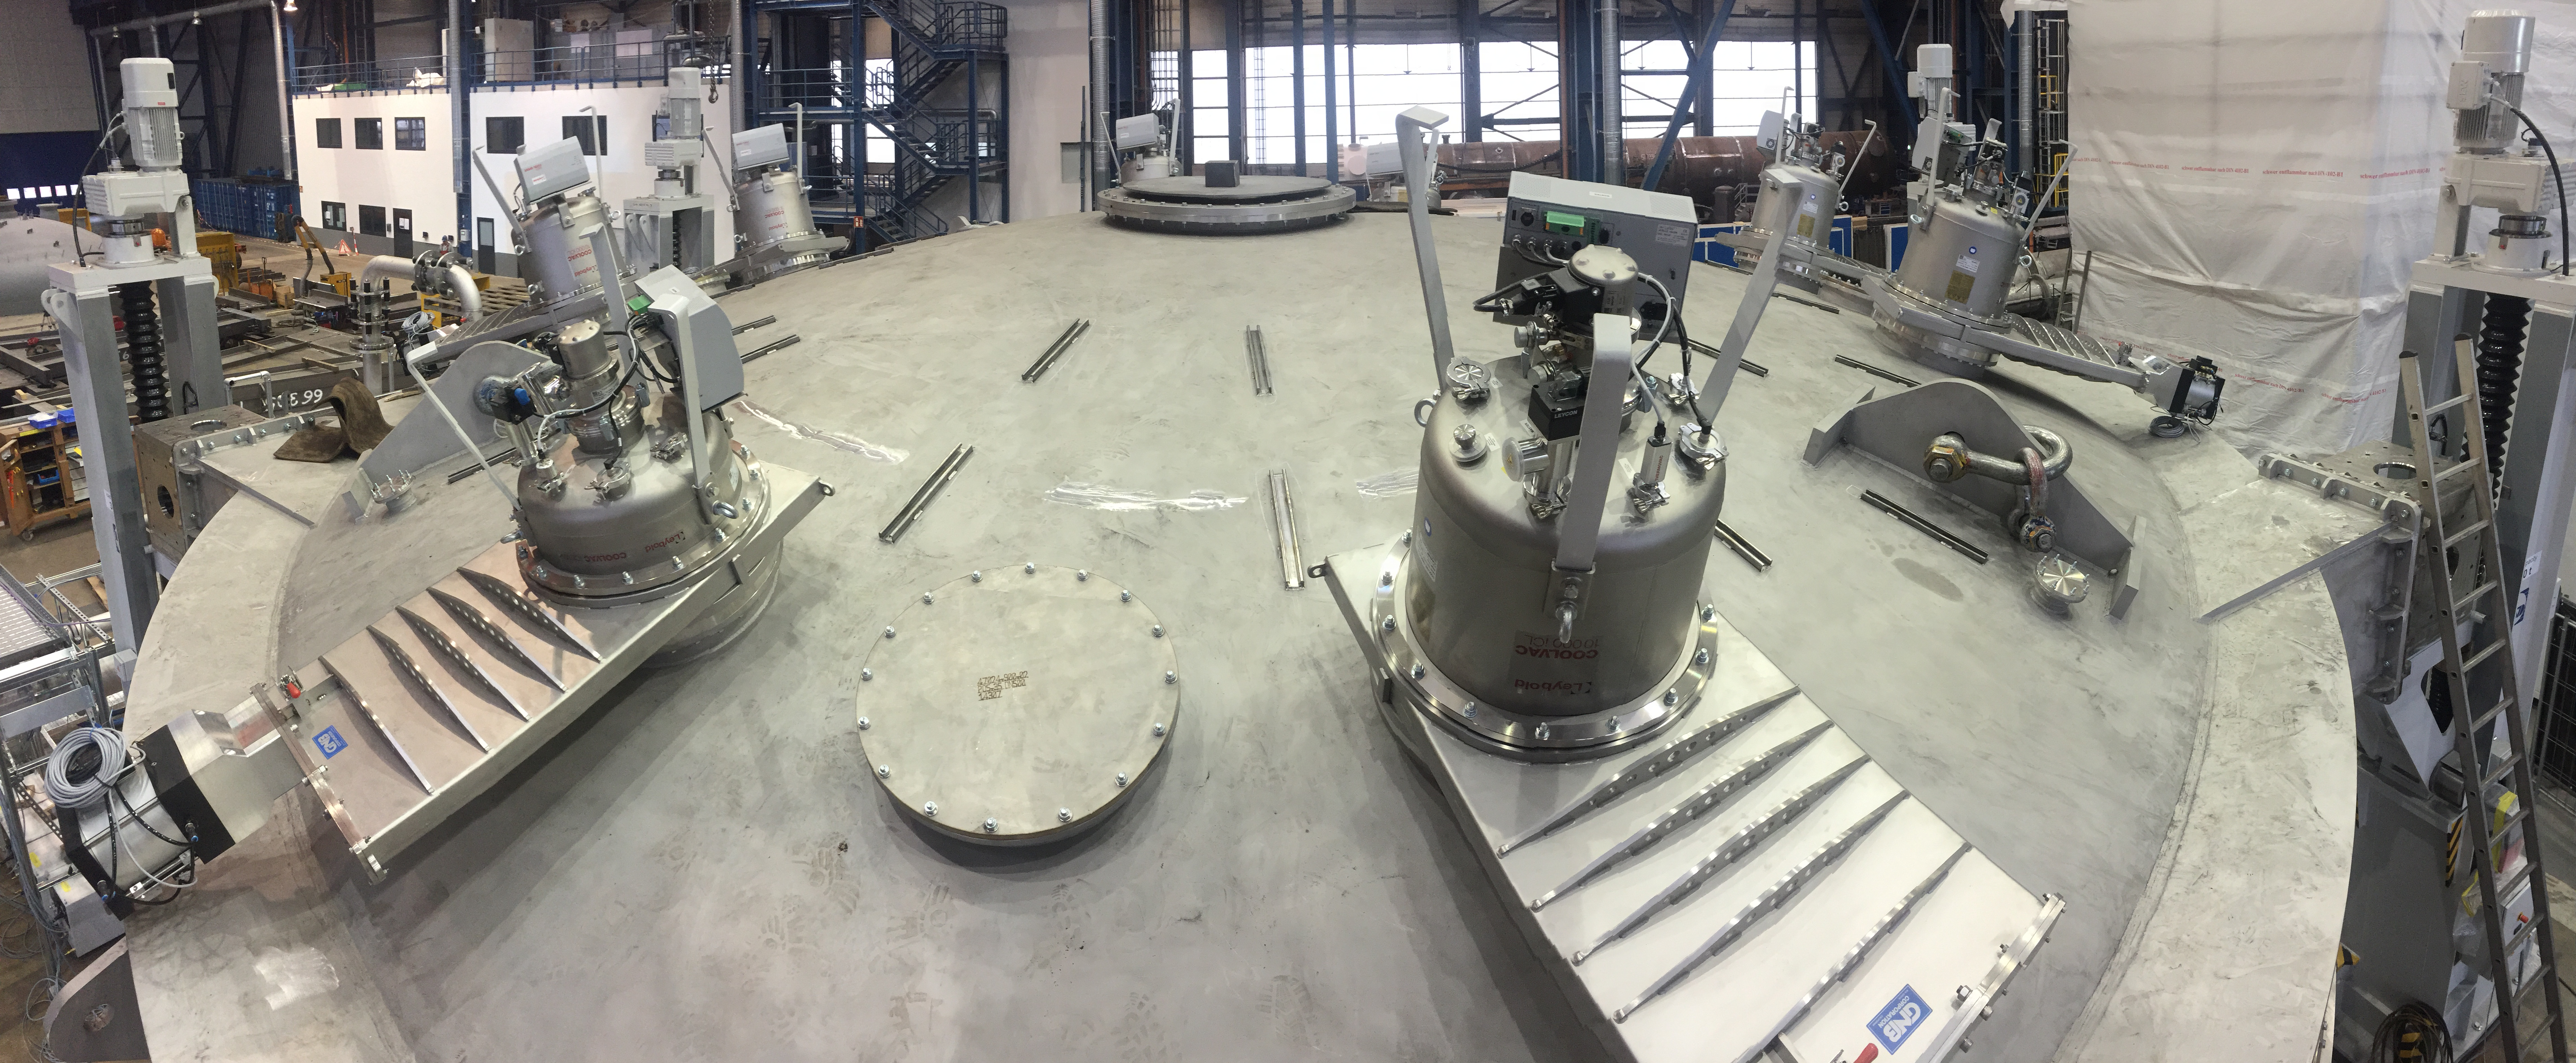

Coating Plant Progress

Telescope & Site team members Tomislav Vucina and Doug Neil travelled to Germany recently to review progress on the Coating Plant, which will be used to aluminize both LSST’s Primary/Tertiary Mirror (M1M3) and its Secondary Mirror (M2). At the MAN factory in Deggendorf, the LSST Team verified that major components of the Coating Chamber Assembly are already in place. The team then traveled to the Von Ardenne facilities in Dresden, where they inspected the Washing Boom and other components of the already-assembled Washing Station. The 9-meter Coating Chamber is still scheduled to be shipped to Chile in May 2018, and to be ready for initial coating of the M1M3 and M2 mirrors in September 2018. This photo shows the view at the top of the Upper Chamber, where the six Cryo-pumps and two Water Pumps are located, allowing a homogeneous vacuum during the magnetron rotation.

Credit: Rubin Observatory/NSF/AURA